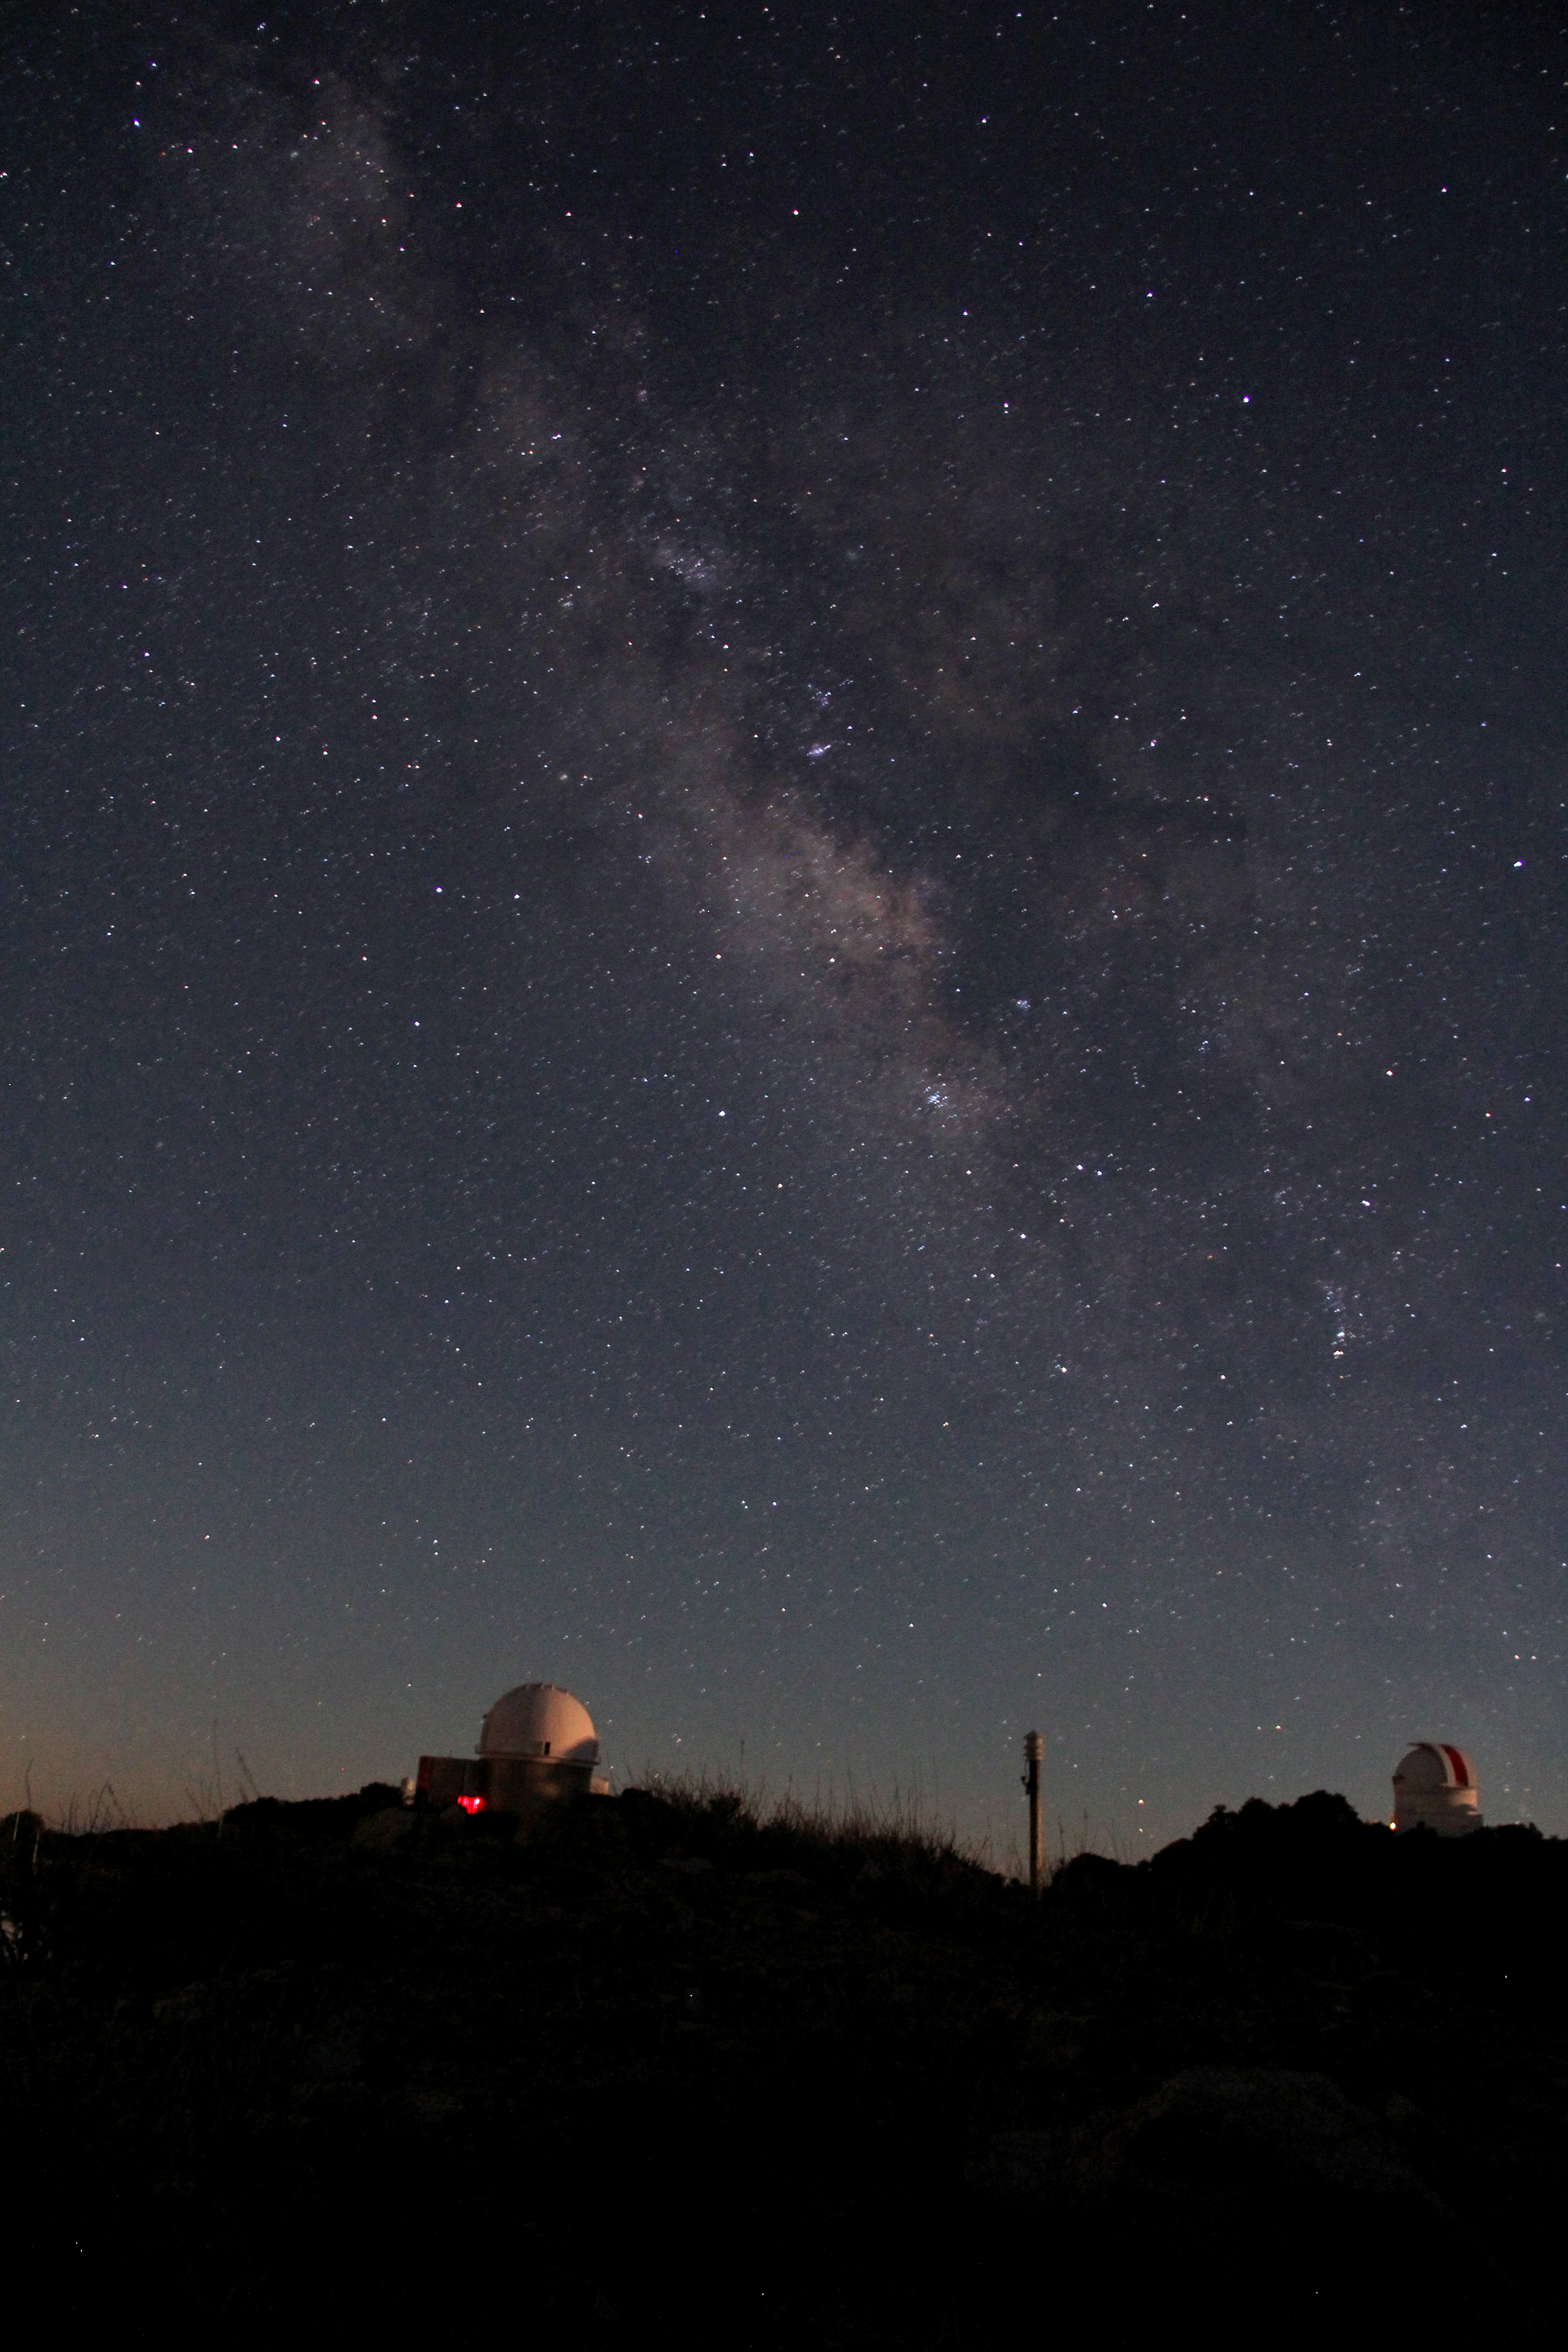

Milky Way over Kitt Peak National Observatory

The Milky Way rises over Kitt Peak National Observatory.

Credit: P. Marenfeld & NOIRLab/NSF/AURA